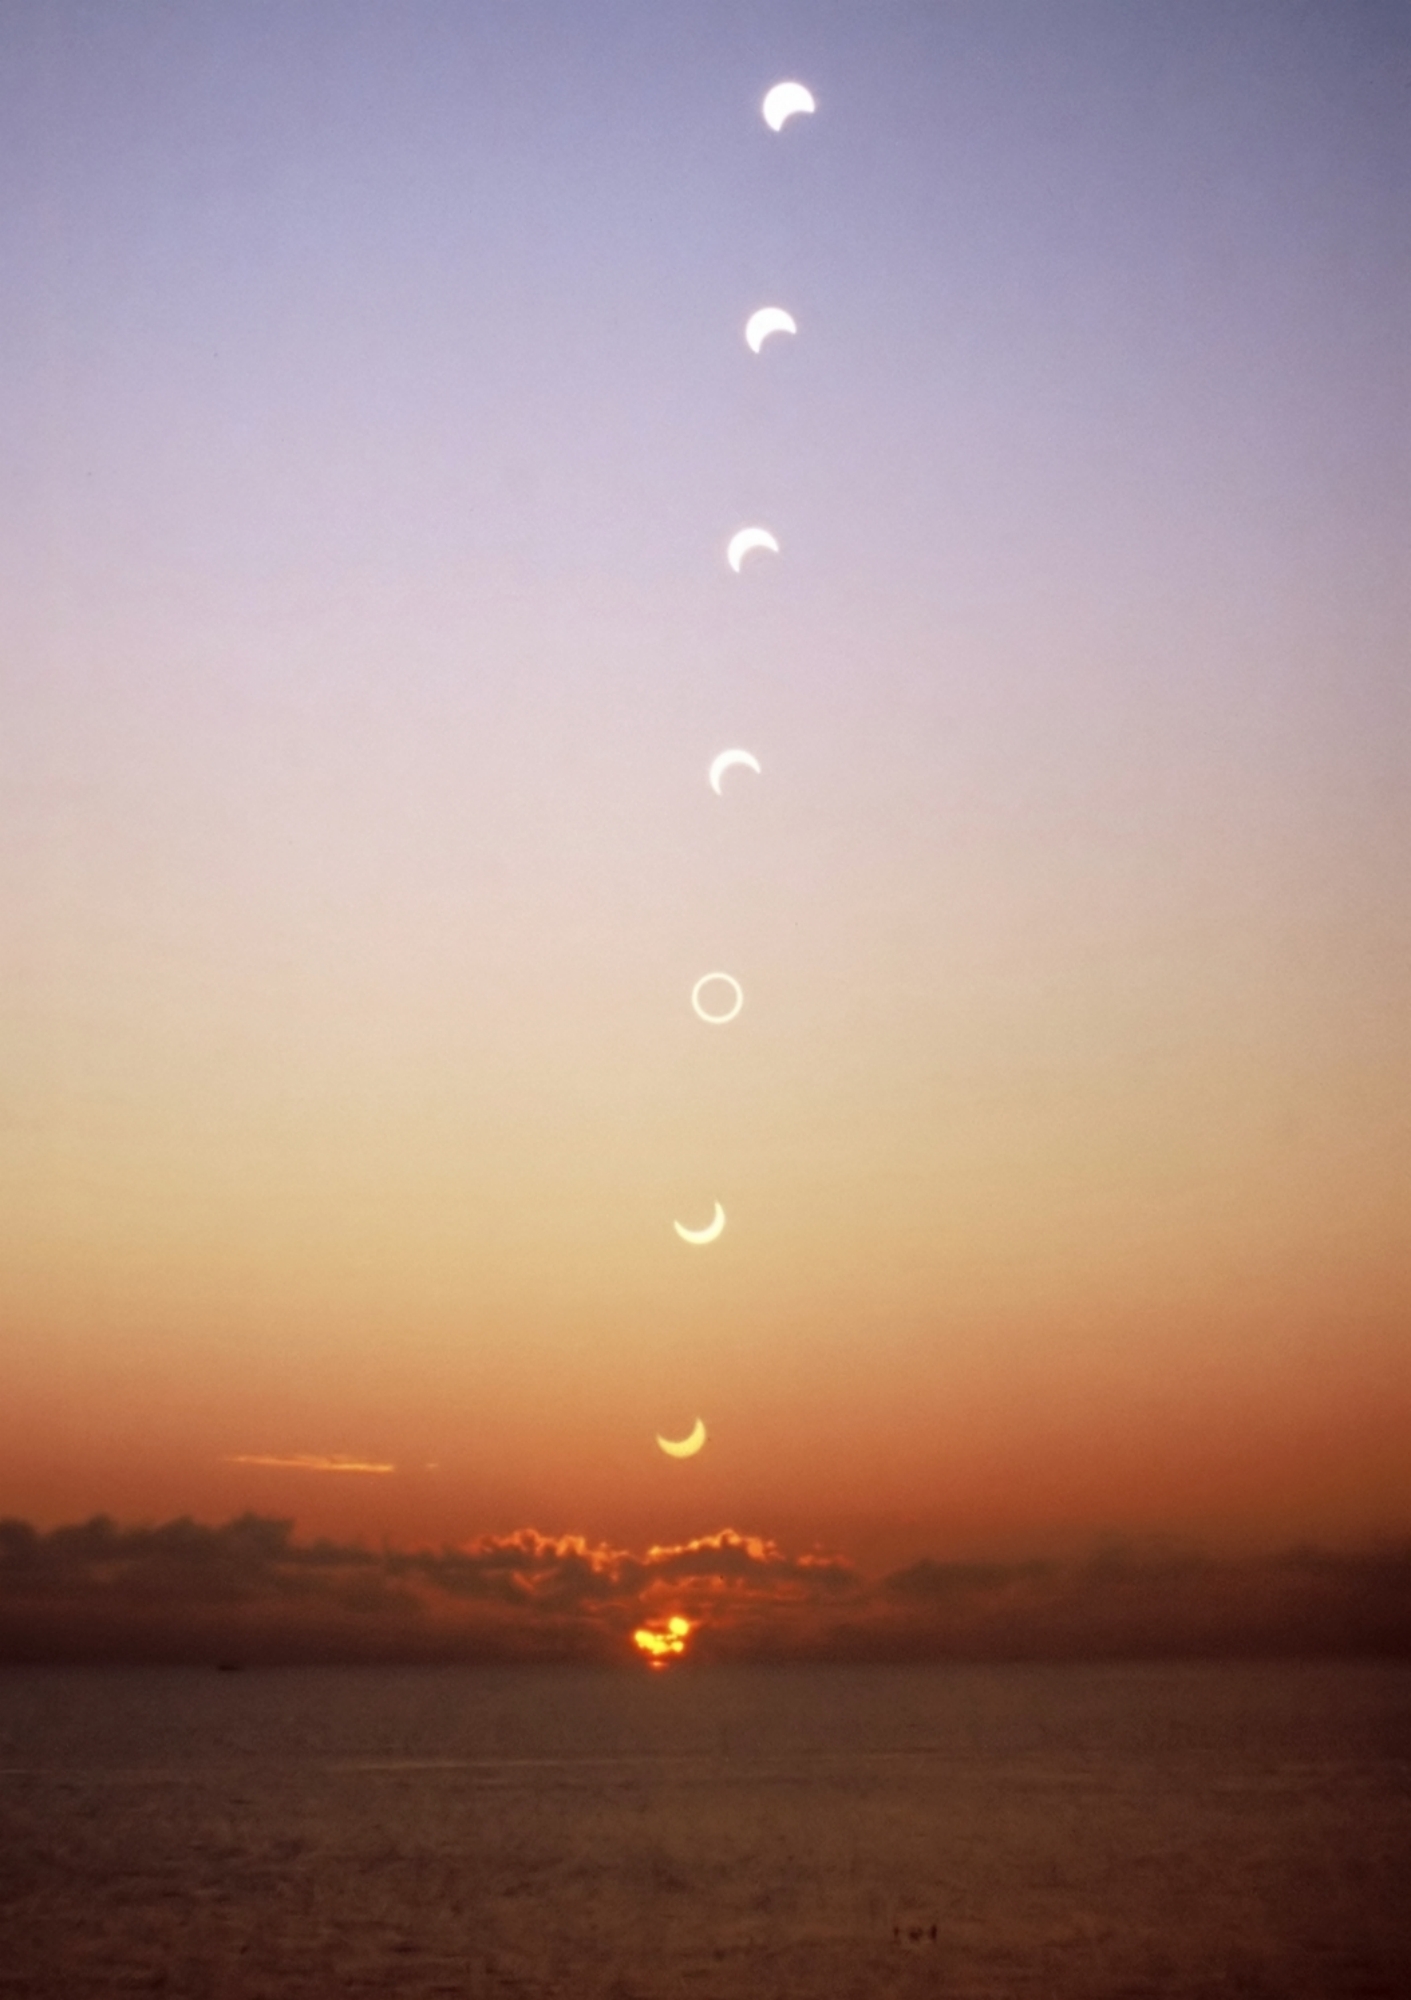

Equatorial Sunrise Eclipse

Photographer: Fabrizio Melandri
Country: Italy

Third place in the category of Still images of day arcs of the Sun and Solargraphs goes to this breathtaking sunrise sequence of the annular eclipse of 2006, as it unfolds against the tranquil backdrop of Des Roches beach in Kourou, French Guiana. Positioned near a renowned spaceport, this location provides an impeccable viewpoint to behold the celestial event. This image was captured using an analogue camera, with a shot being taken every 10 minutes on the same film frame. The exposures were changed as the Sun rose. The Moon’s disc can be seen gradually moving across the Sun’s disc from the earliest (lower) image until it covers the Sun. It then slowly moves away, revealing the whole of the solar disc again. Kourou’s unique geographic location close to Earth’s equator ensures that the path of the rising Sun is nearly perpendicular to the horizon, magnifying the splendour of the eclipse.

Also see image in Zenodo: https://doi.org/10.5281/zenodo.10278568

Credit: Fabrizio Melandri/IAU OAE (CC BY 4.0)